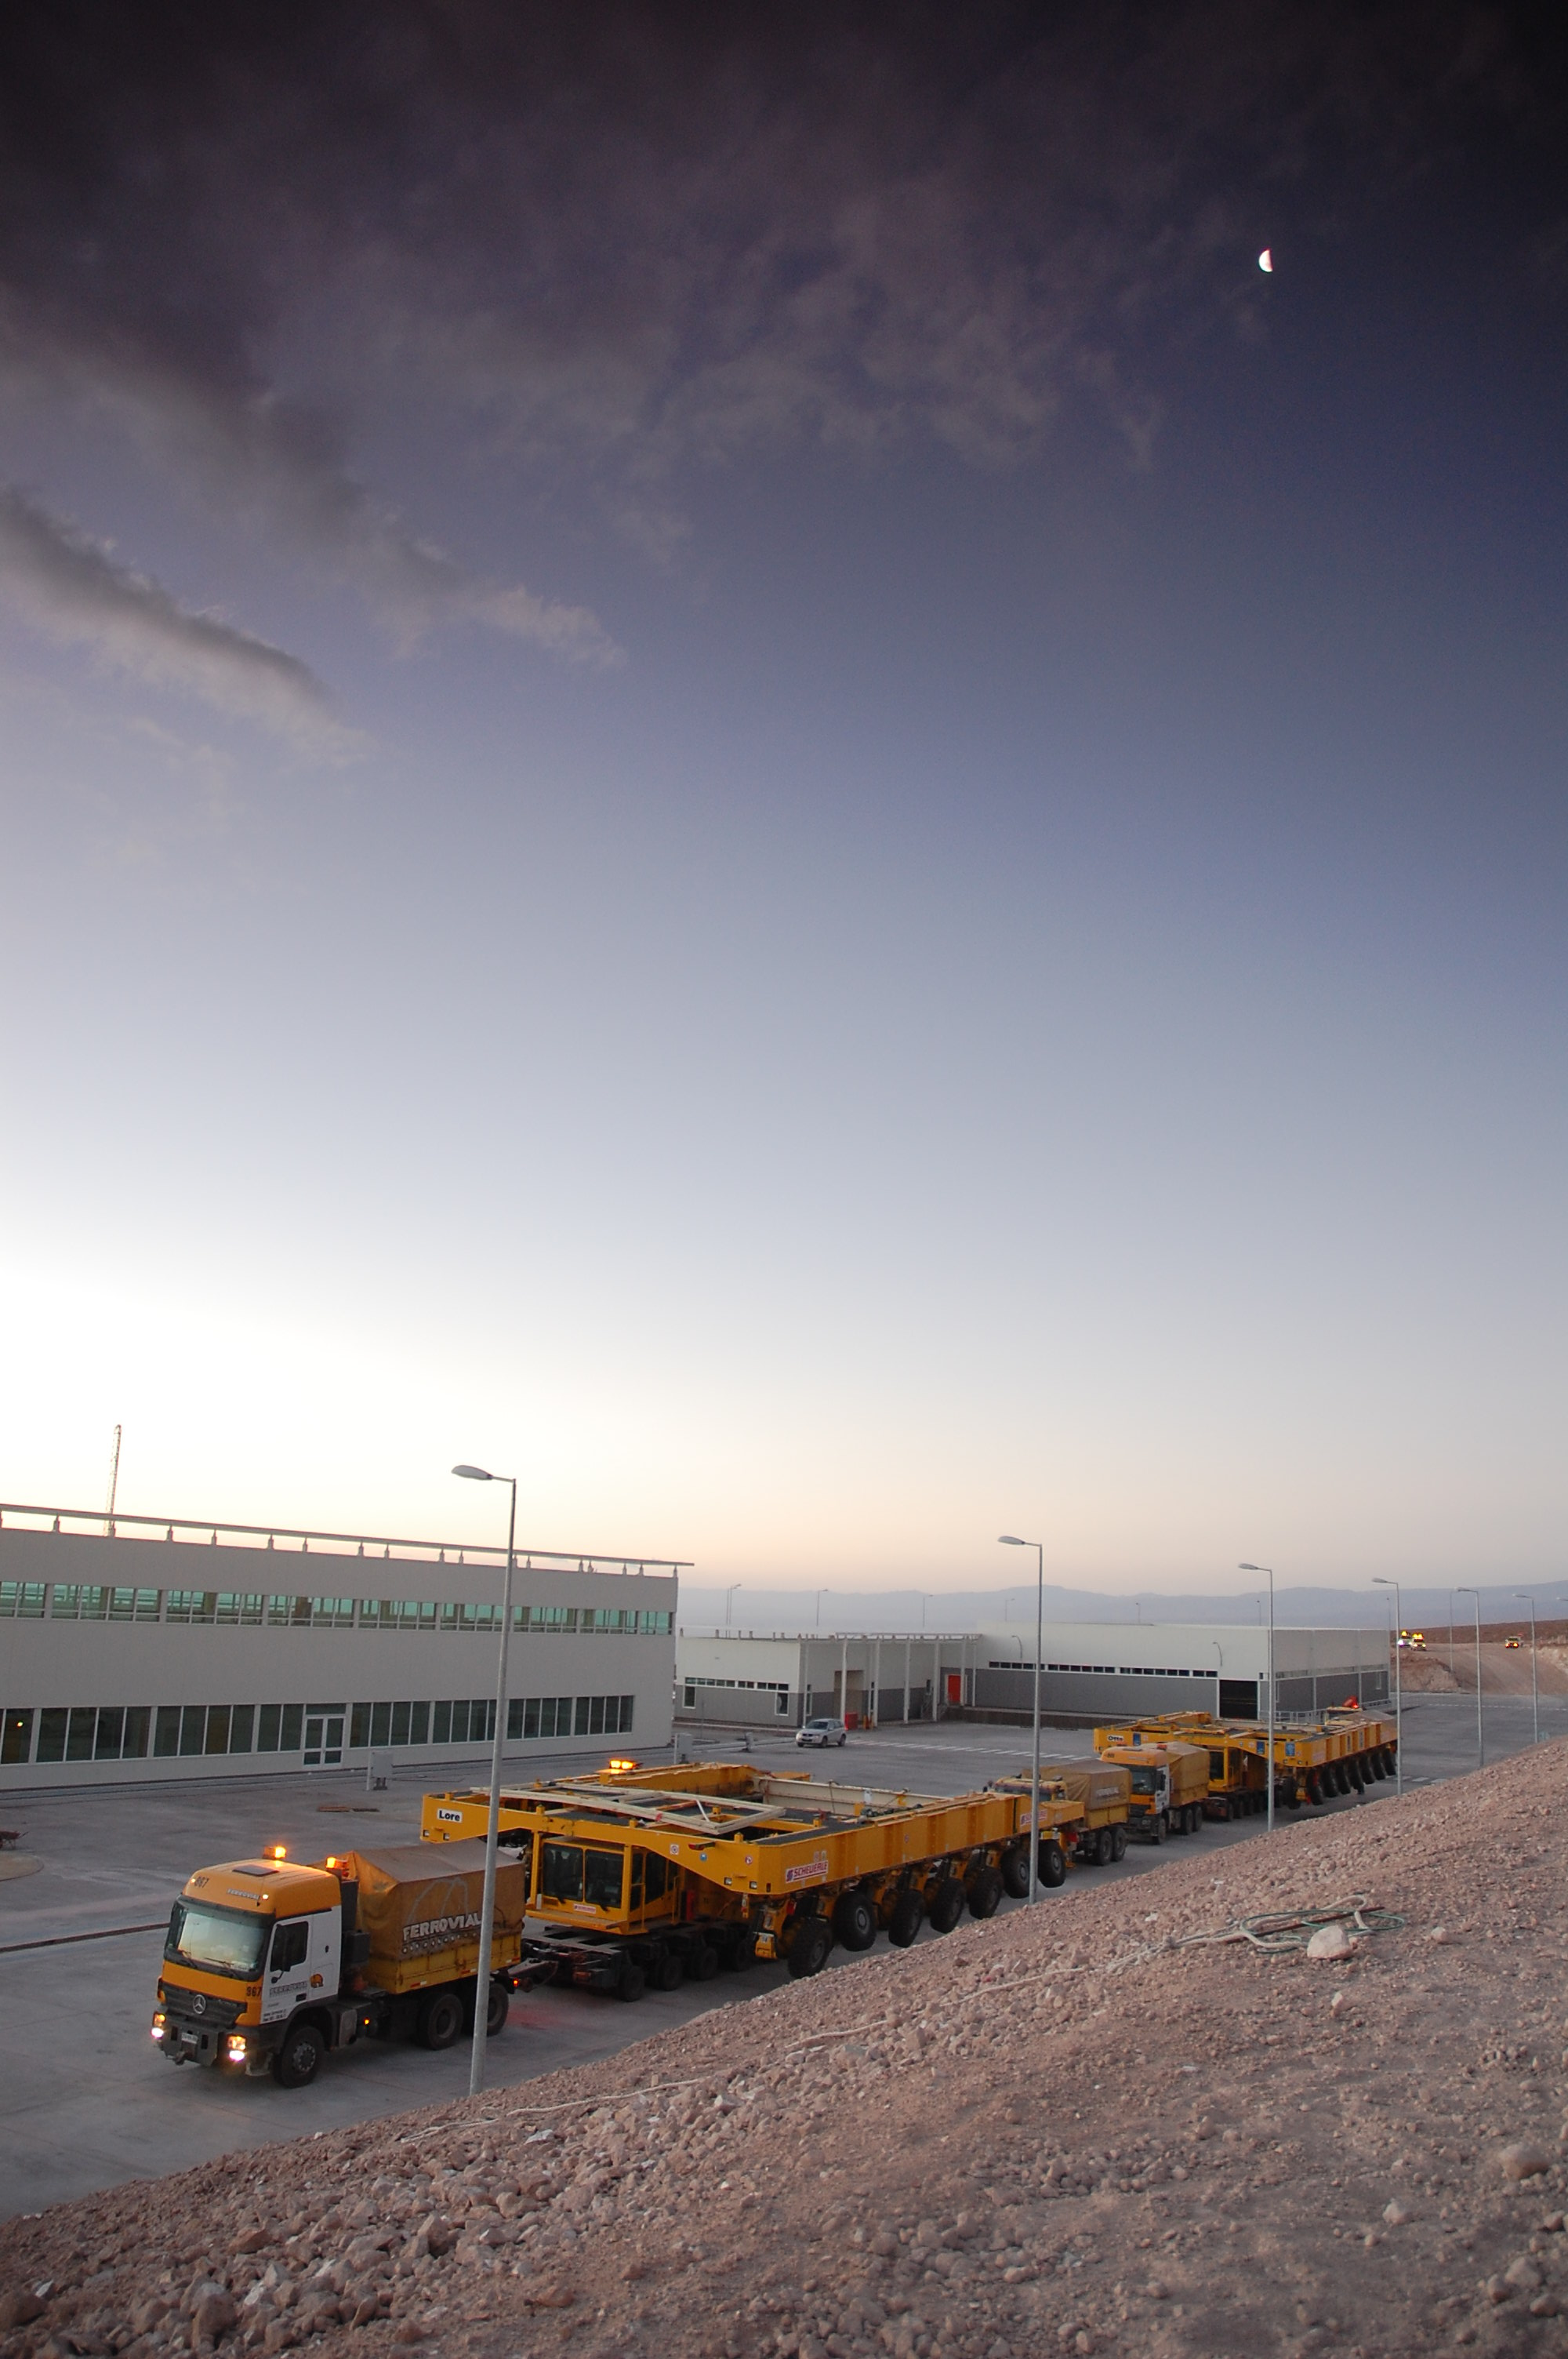

ALMA transporters

On December 3 and 4 - 2007, the two ALMA antenna transporters, Otto and Lore, were being loaded onto a barge on the Neckar at Heilbronn harbour (Germany) to start their long journey to Chile. From there, they will travel to Antwerpen (Belgium) and then put onto a ship towards the port of Mejillones, in the north of Chile, to finally reach the ALMA base, close to San Pedro de Atacama. The ALMA antenna transporters are each 20 meter long, 10 meter wide and 6 meter high, and weigh 130 tonnes. They will be able to transport a 115-tonne antenna and set it down on a concrete pad within millimeters of a prescribed position. Image taken in December 2007.

Credit: ALMA (ESO/NAOJ/NRAO)